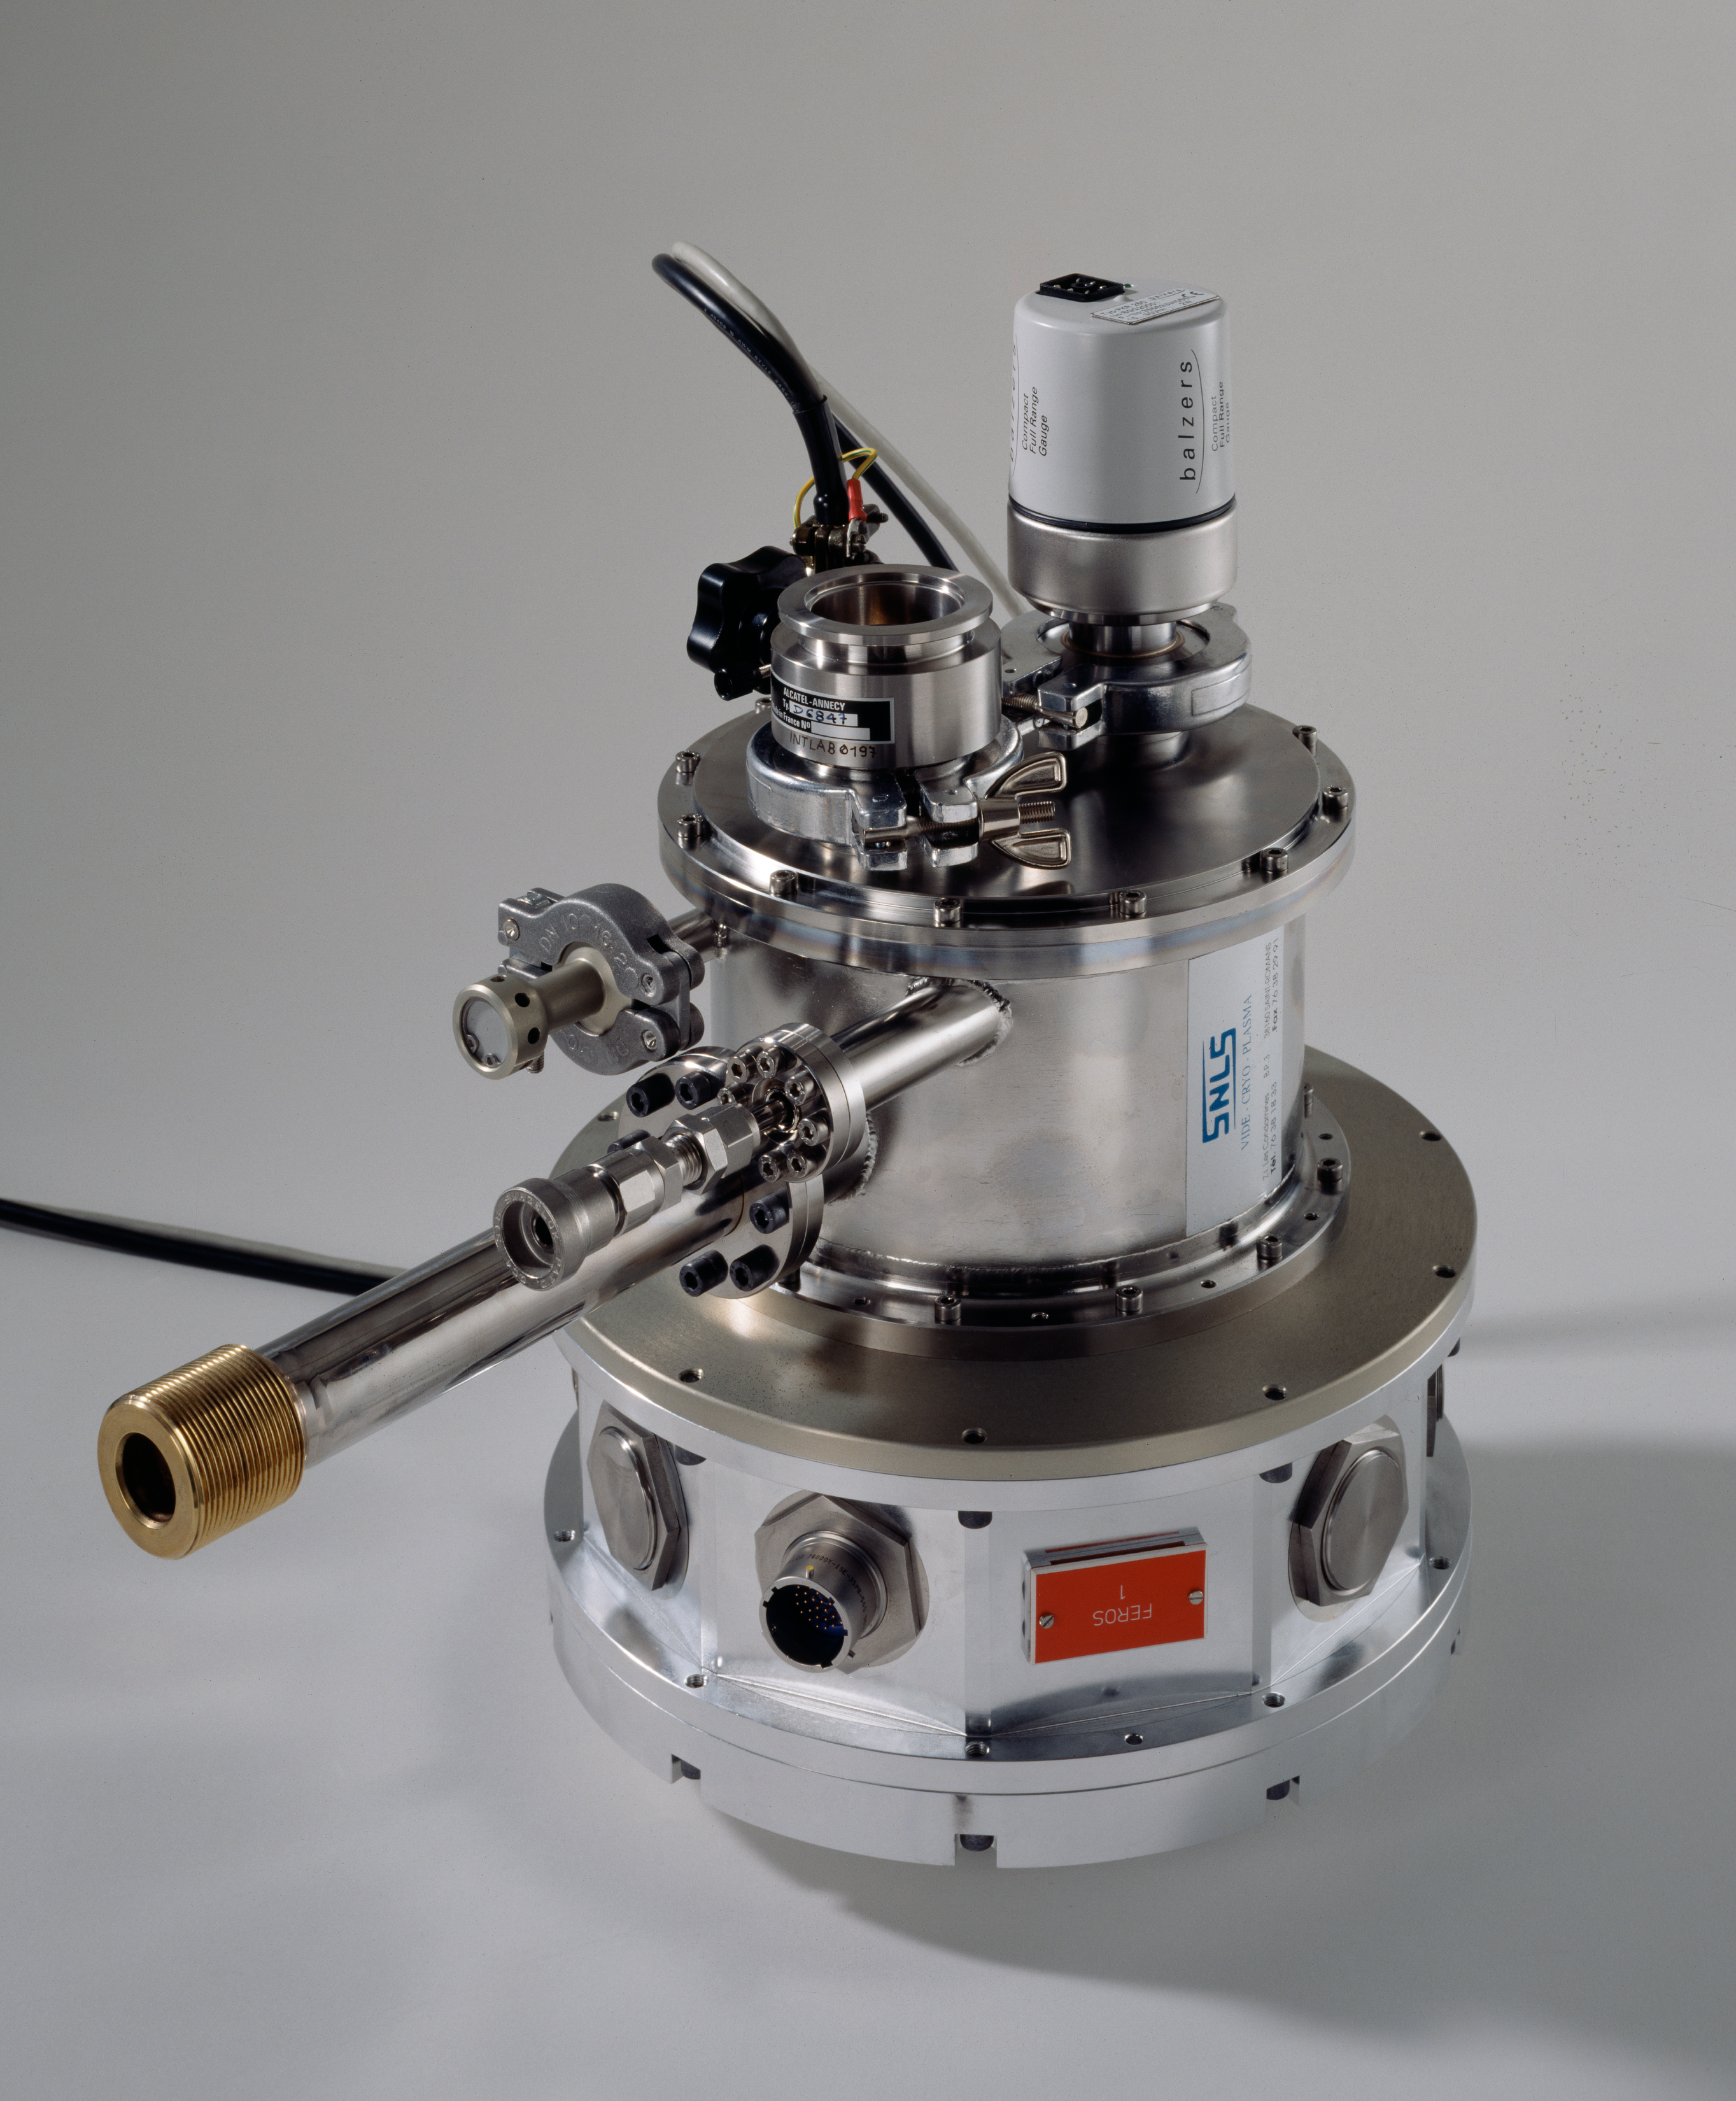

Cryostat

A cryostat, for the camera of the telescope. The image was obtained in February 1997.

Credit: ESO